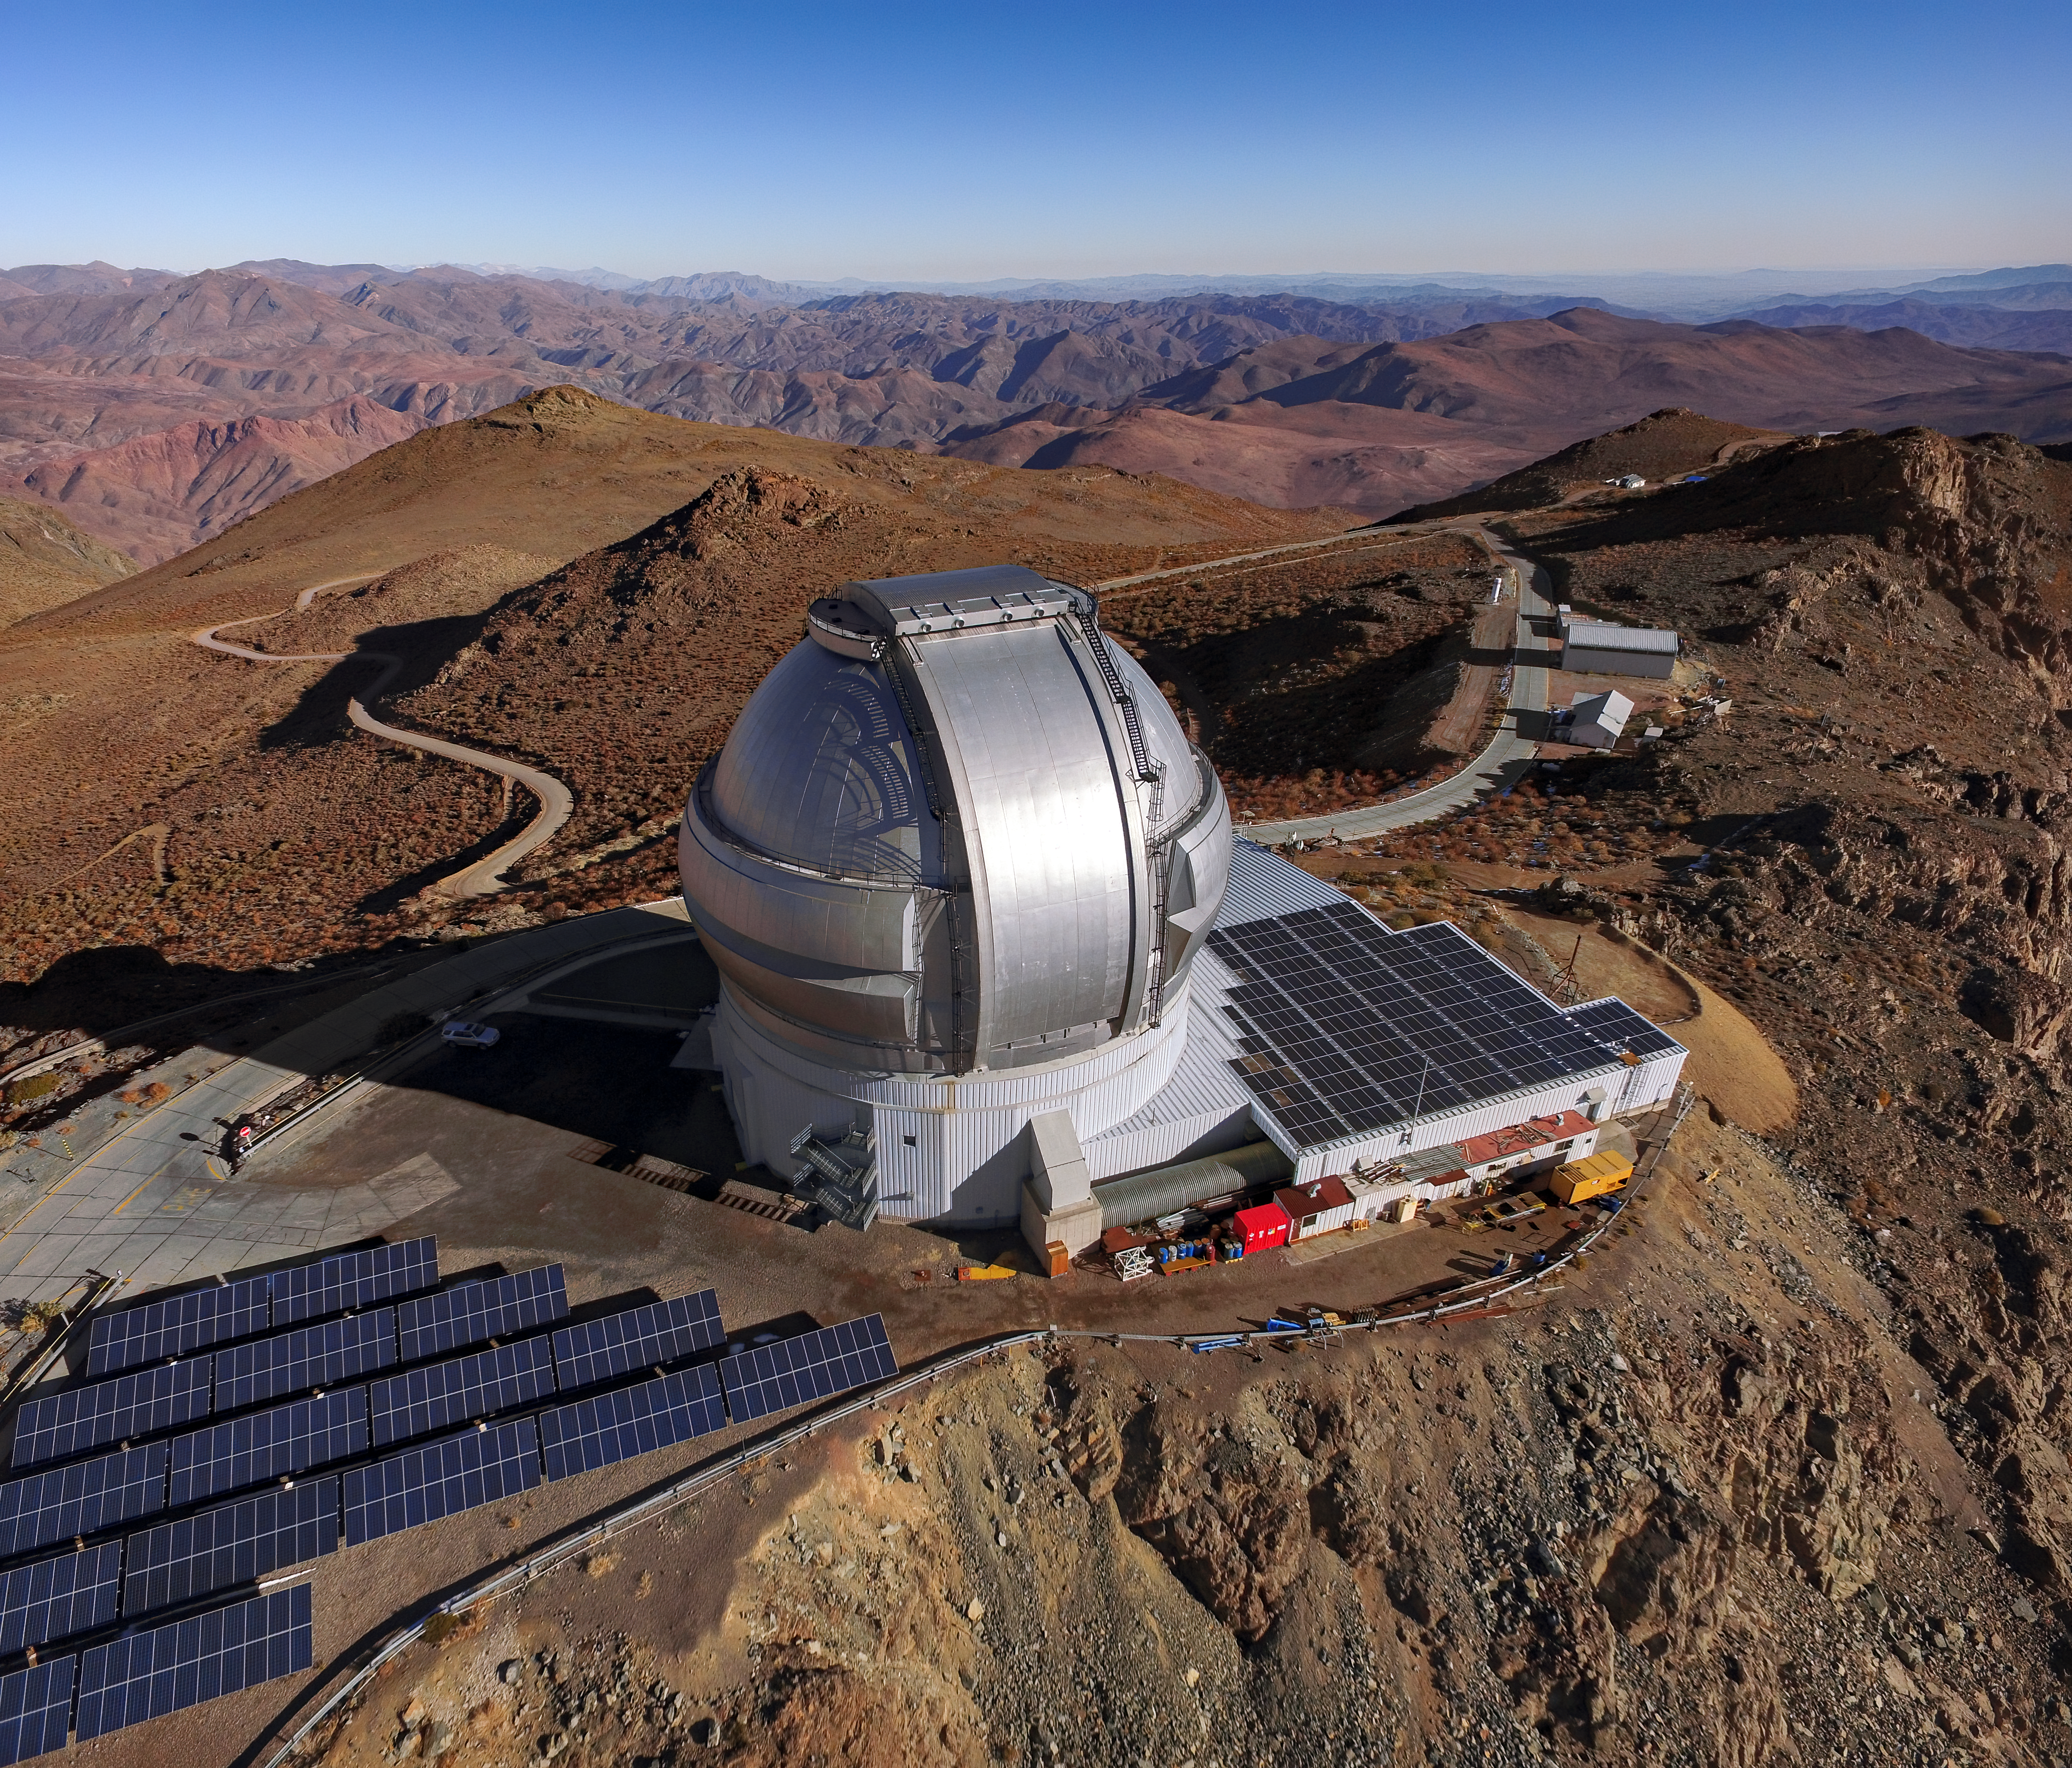

Drone’s-Eye View of Gemini South's Solar Panels

This drone footage shows an aerial view of Gemini South in the Andes of Northern Chile. Gemini South is the southern member of the pair of 8.1-meter telescopes which together comprise the international Gemini Observatory, a Program of NSF NOIRLab. Though you might associate telescopes with darkness and starry nights, Gemini South spends its days basking in bright sunlight — hence the banks of solar panels surrounding the telescope. These panels provide roughly 28% of the power needed to run the telescope.

It can be difficult to gauge the true size of observatories in aerial photographs like this. Try to spot the silver car hiding in the shadows behind Gemini South — it’s dwarfed by the telescope dome!

Credit: International Gemini Observatory/NOIRLab/NSF/AURA